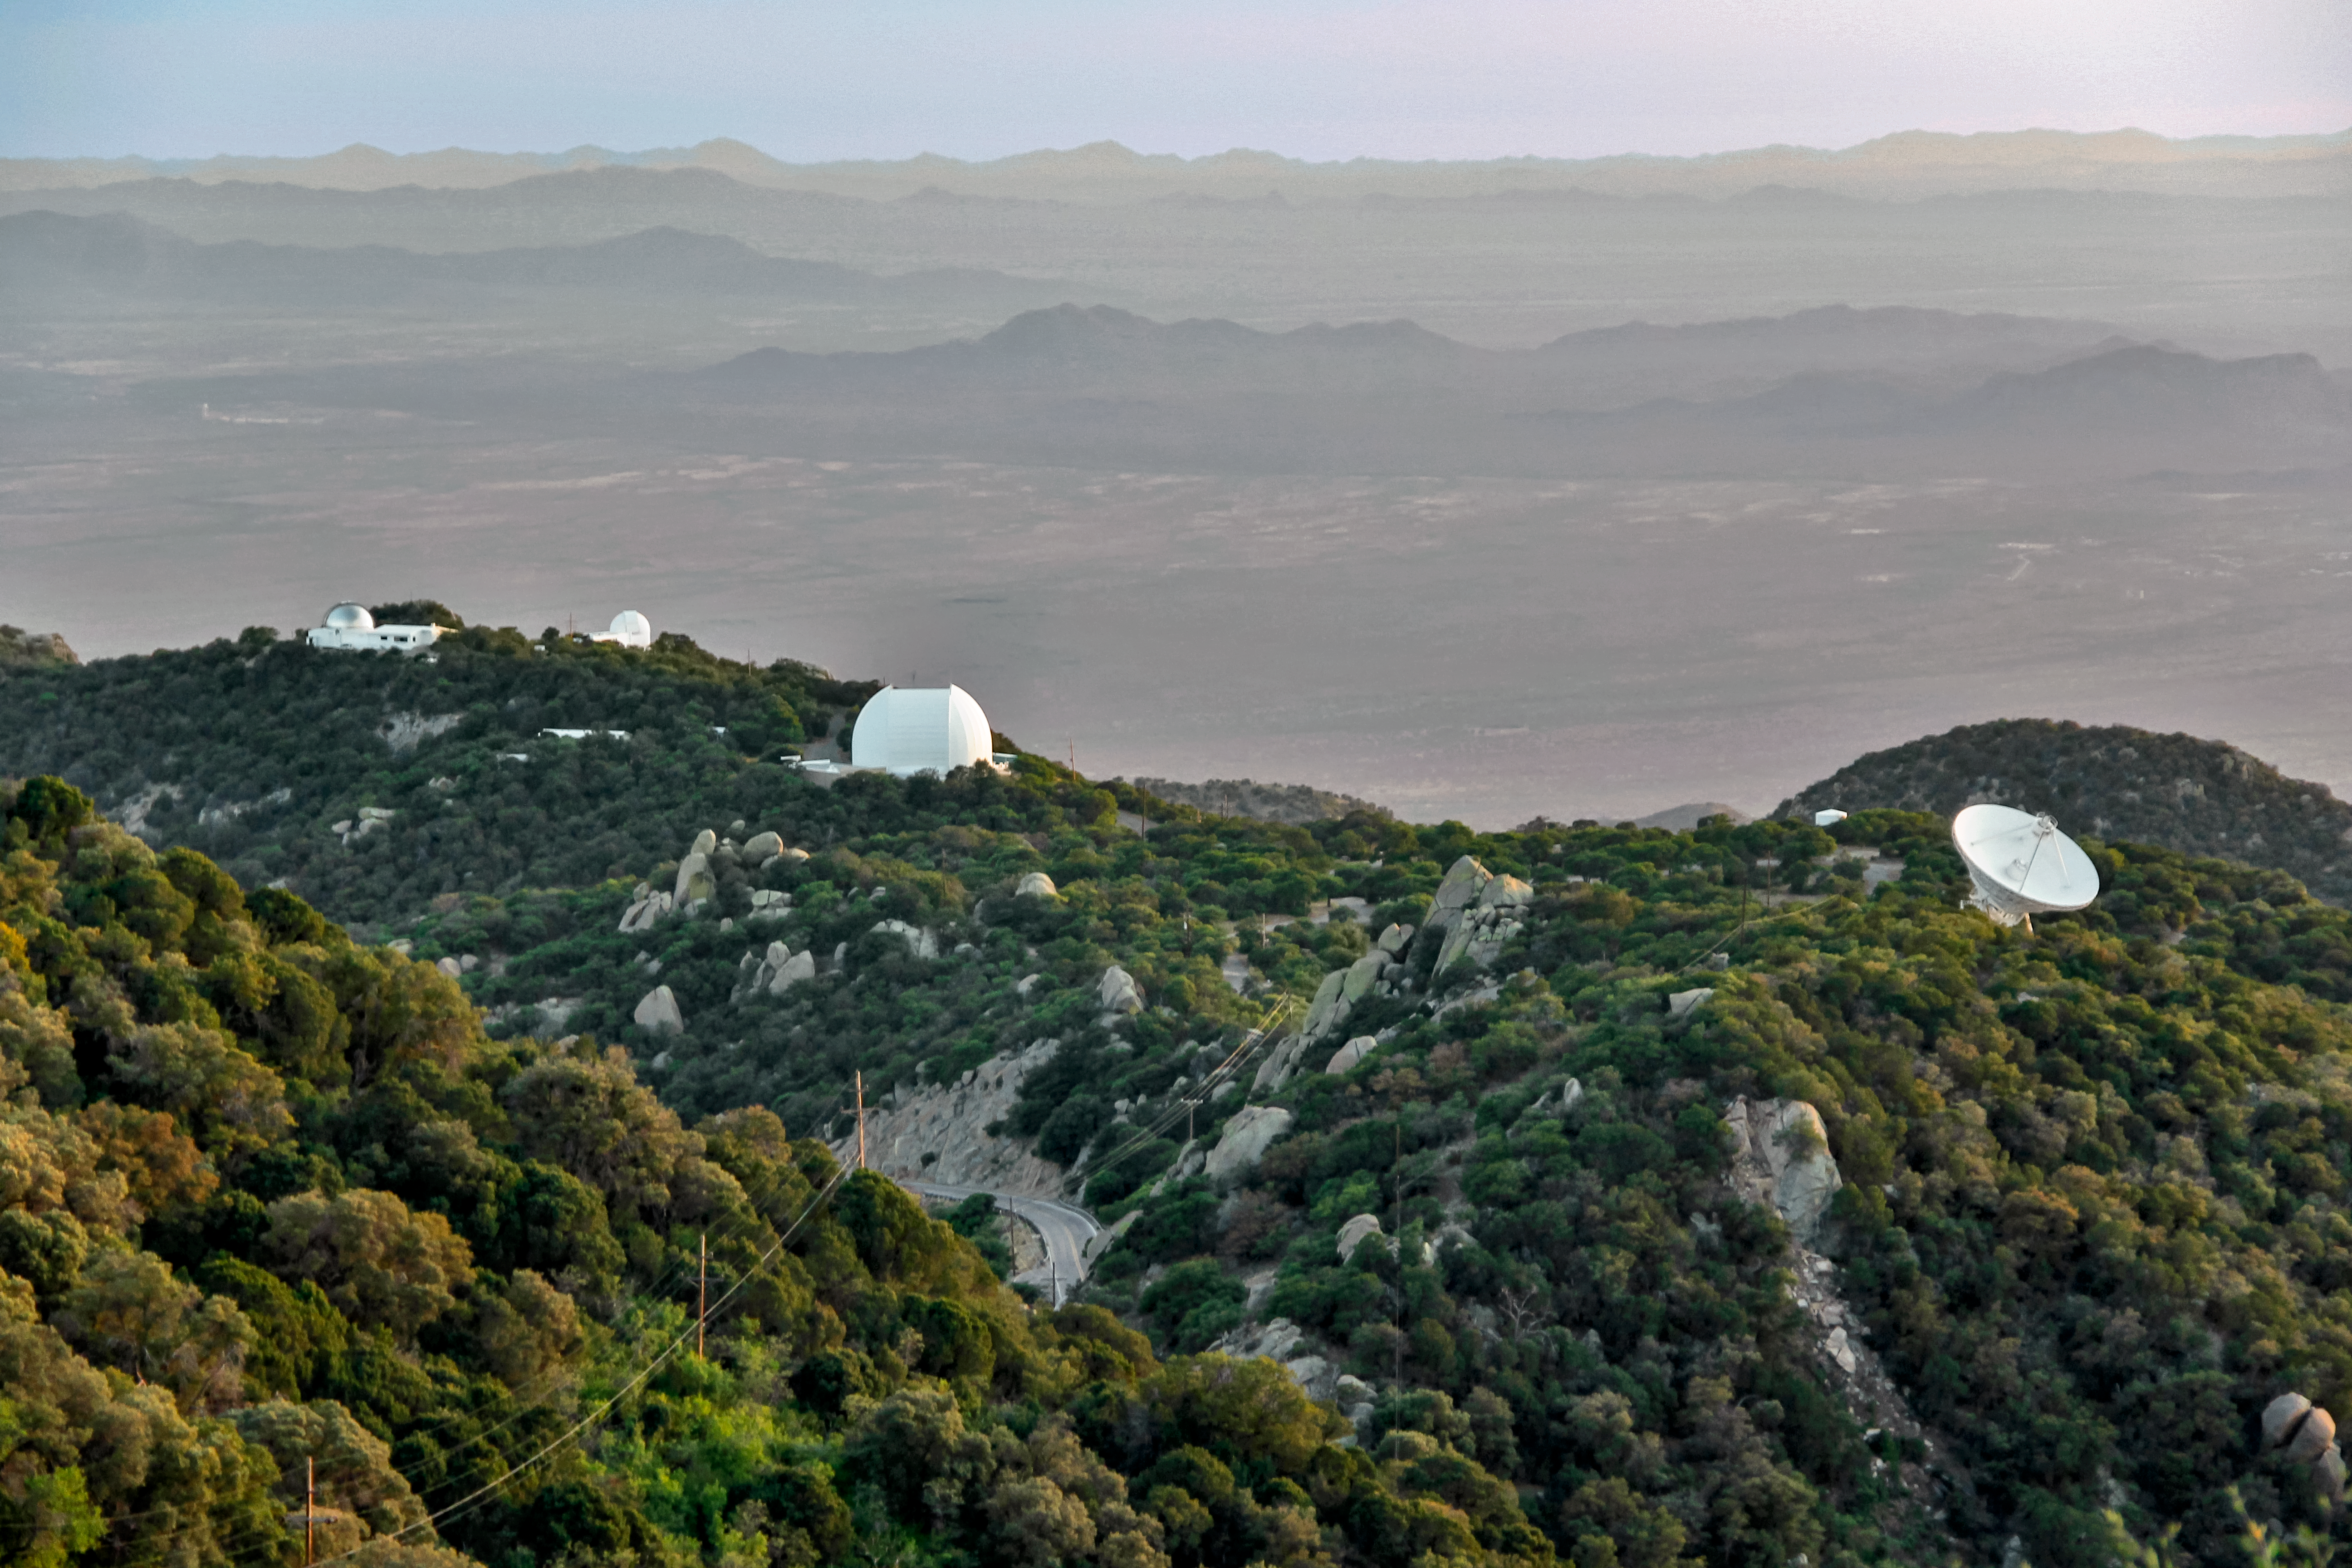

Kitt Peak southwest ridge

Kitt Peak southwest ridge.

Credit: KPNO/NOIRLab/NSF/AURA/P. Marenfeld